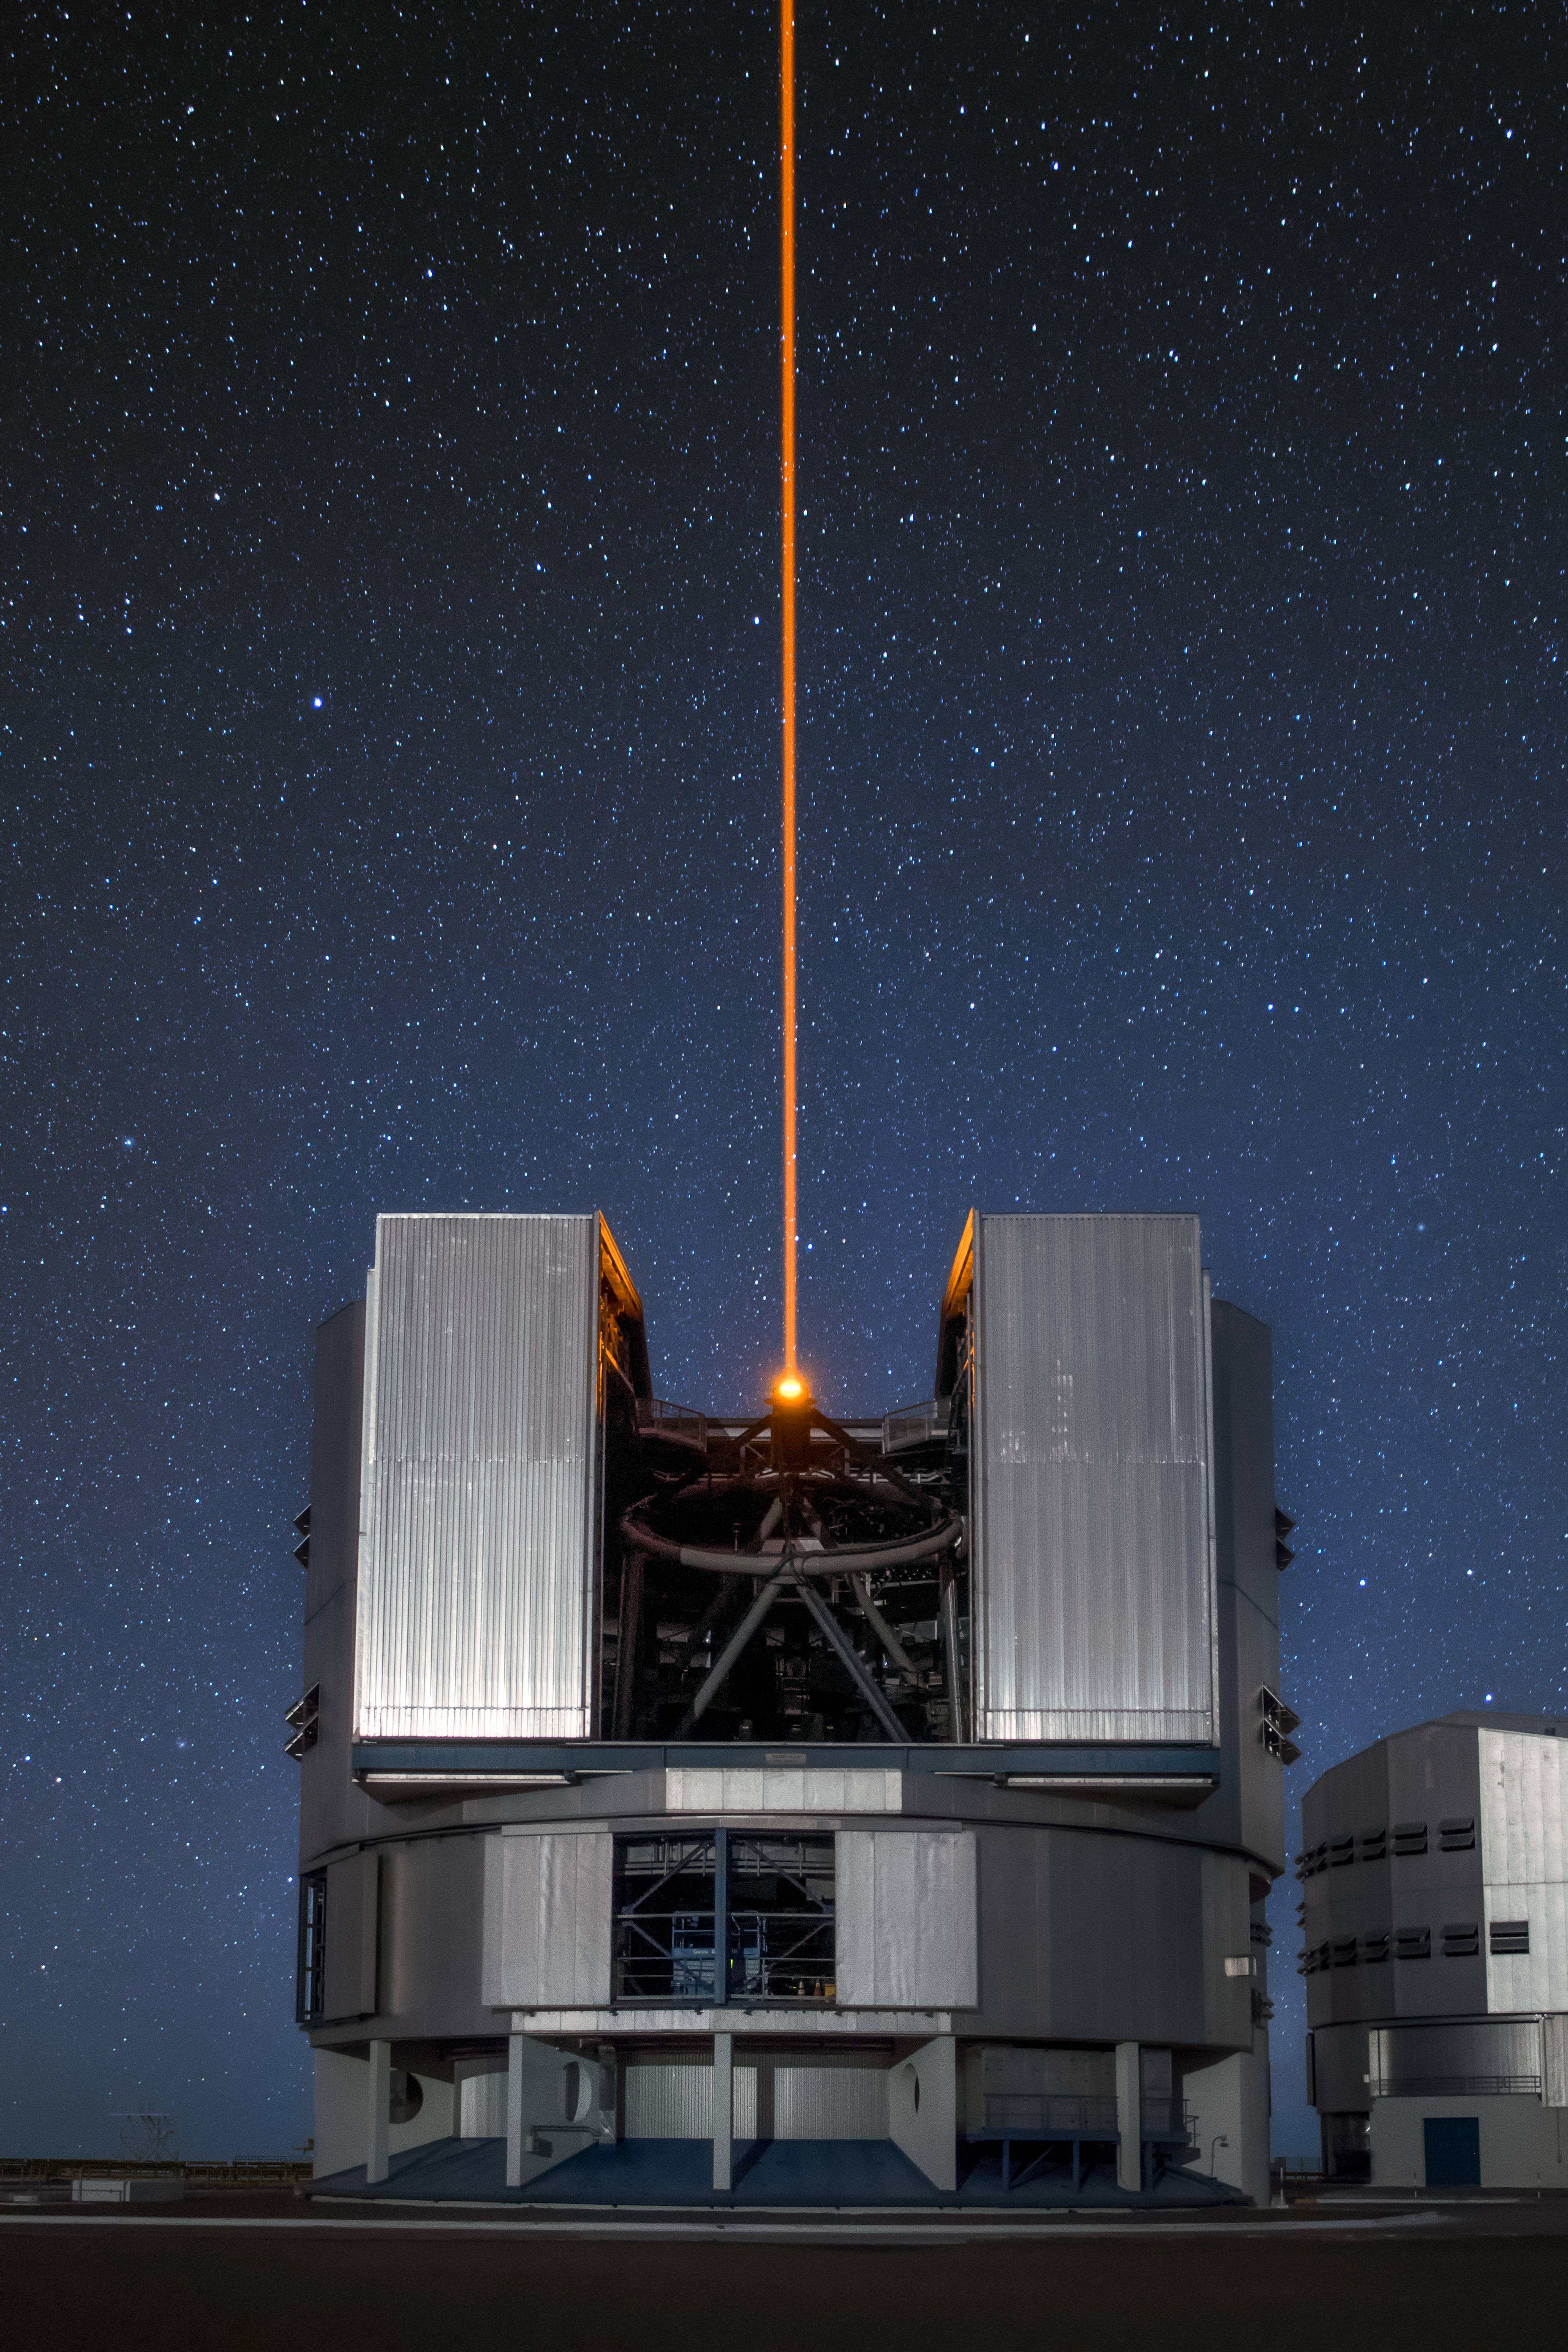

Yep-universe

Unit Telescope 4 (Yepun) of ESO's Very Large Telescope observes the night sky from its home, the Paranal Observatory, which is located on top of Cerro Paranal, a 2600-metre high mountain in the Chilean Atacama Desert. The laser light that Yepun sends up to the sky creates an artificial guide star for the Adaptive Optics system, state-of-the-art technology that corrects the blurring effects of the Earth's atmosphere to produce sharper images. This is just one aspect of the highly advanced technology deployed by the VLT, that makes it well placed to take advantage of the excellent viewing conditions at Paranal, which enjoys about 300 clear nights per year.

Credit: A. Ghizzi Panizza/ESO